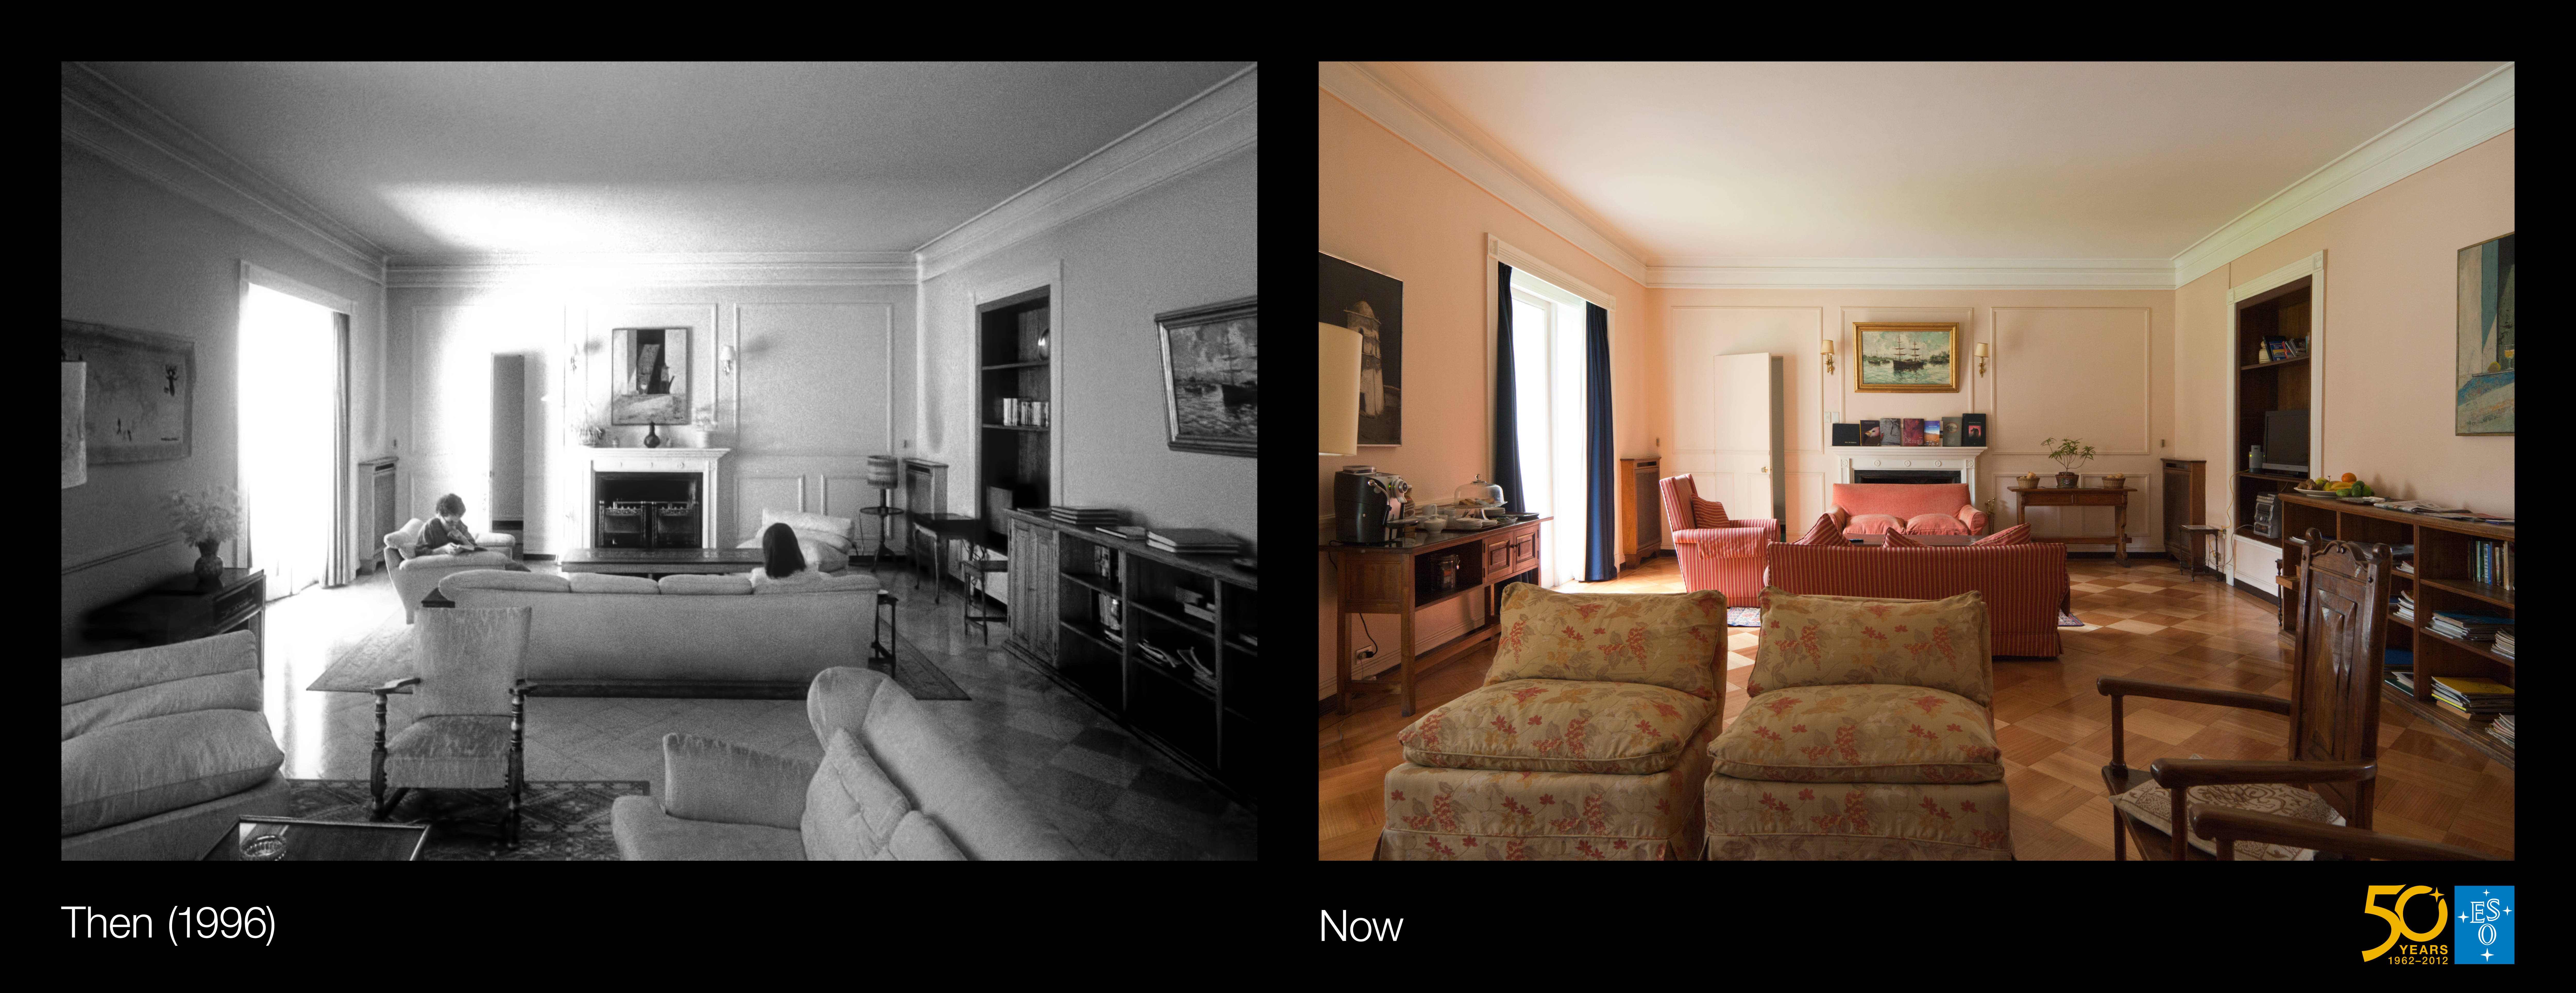

A timeless sanctuary in Santiago (side-by-side composite)

This is the side-by-side composite from the Then and Now comparison Picture of the Week, A Timeless Sanctuary in Santiago.

Credit: ESO